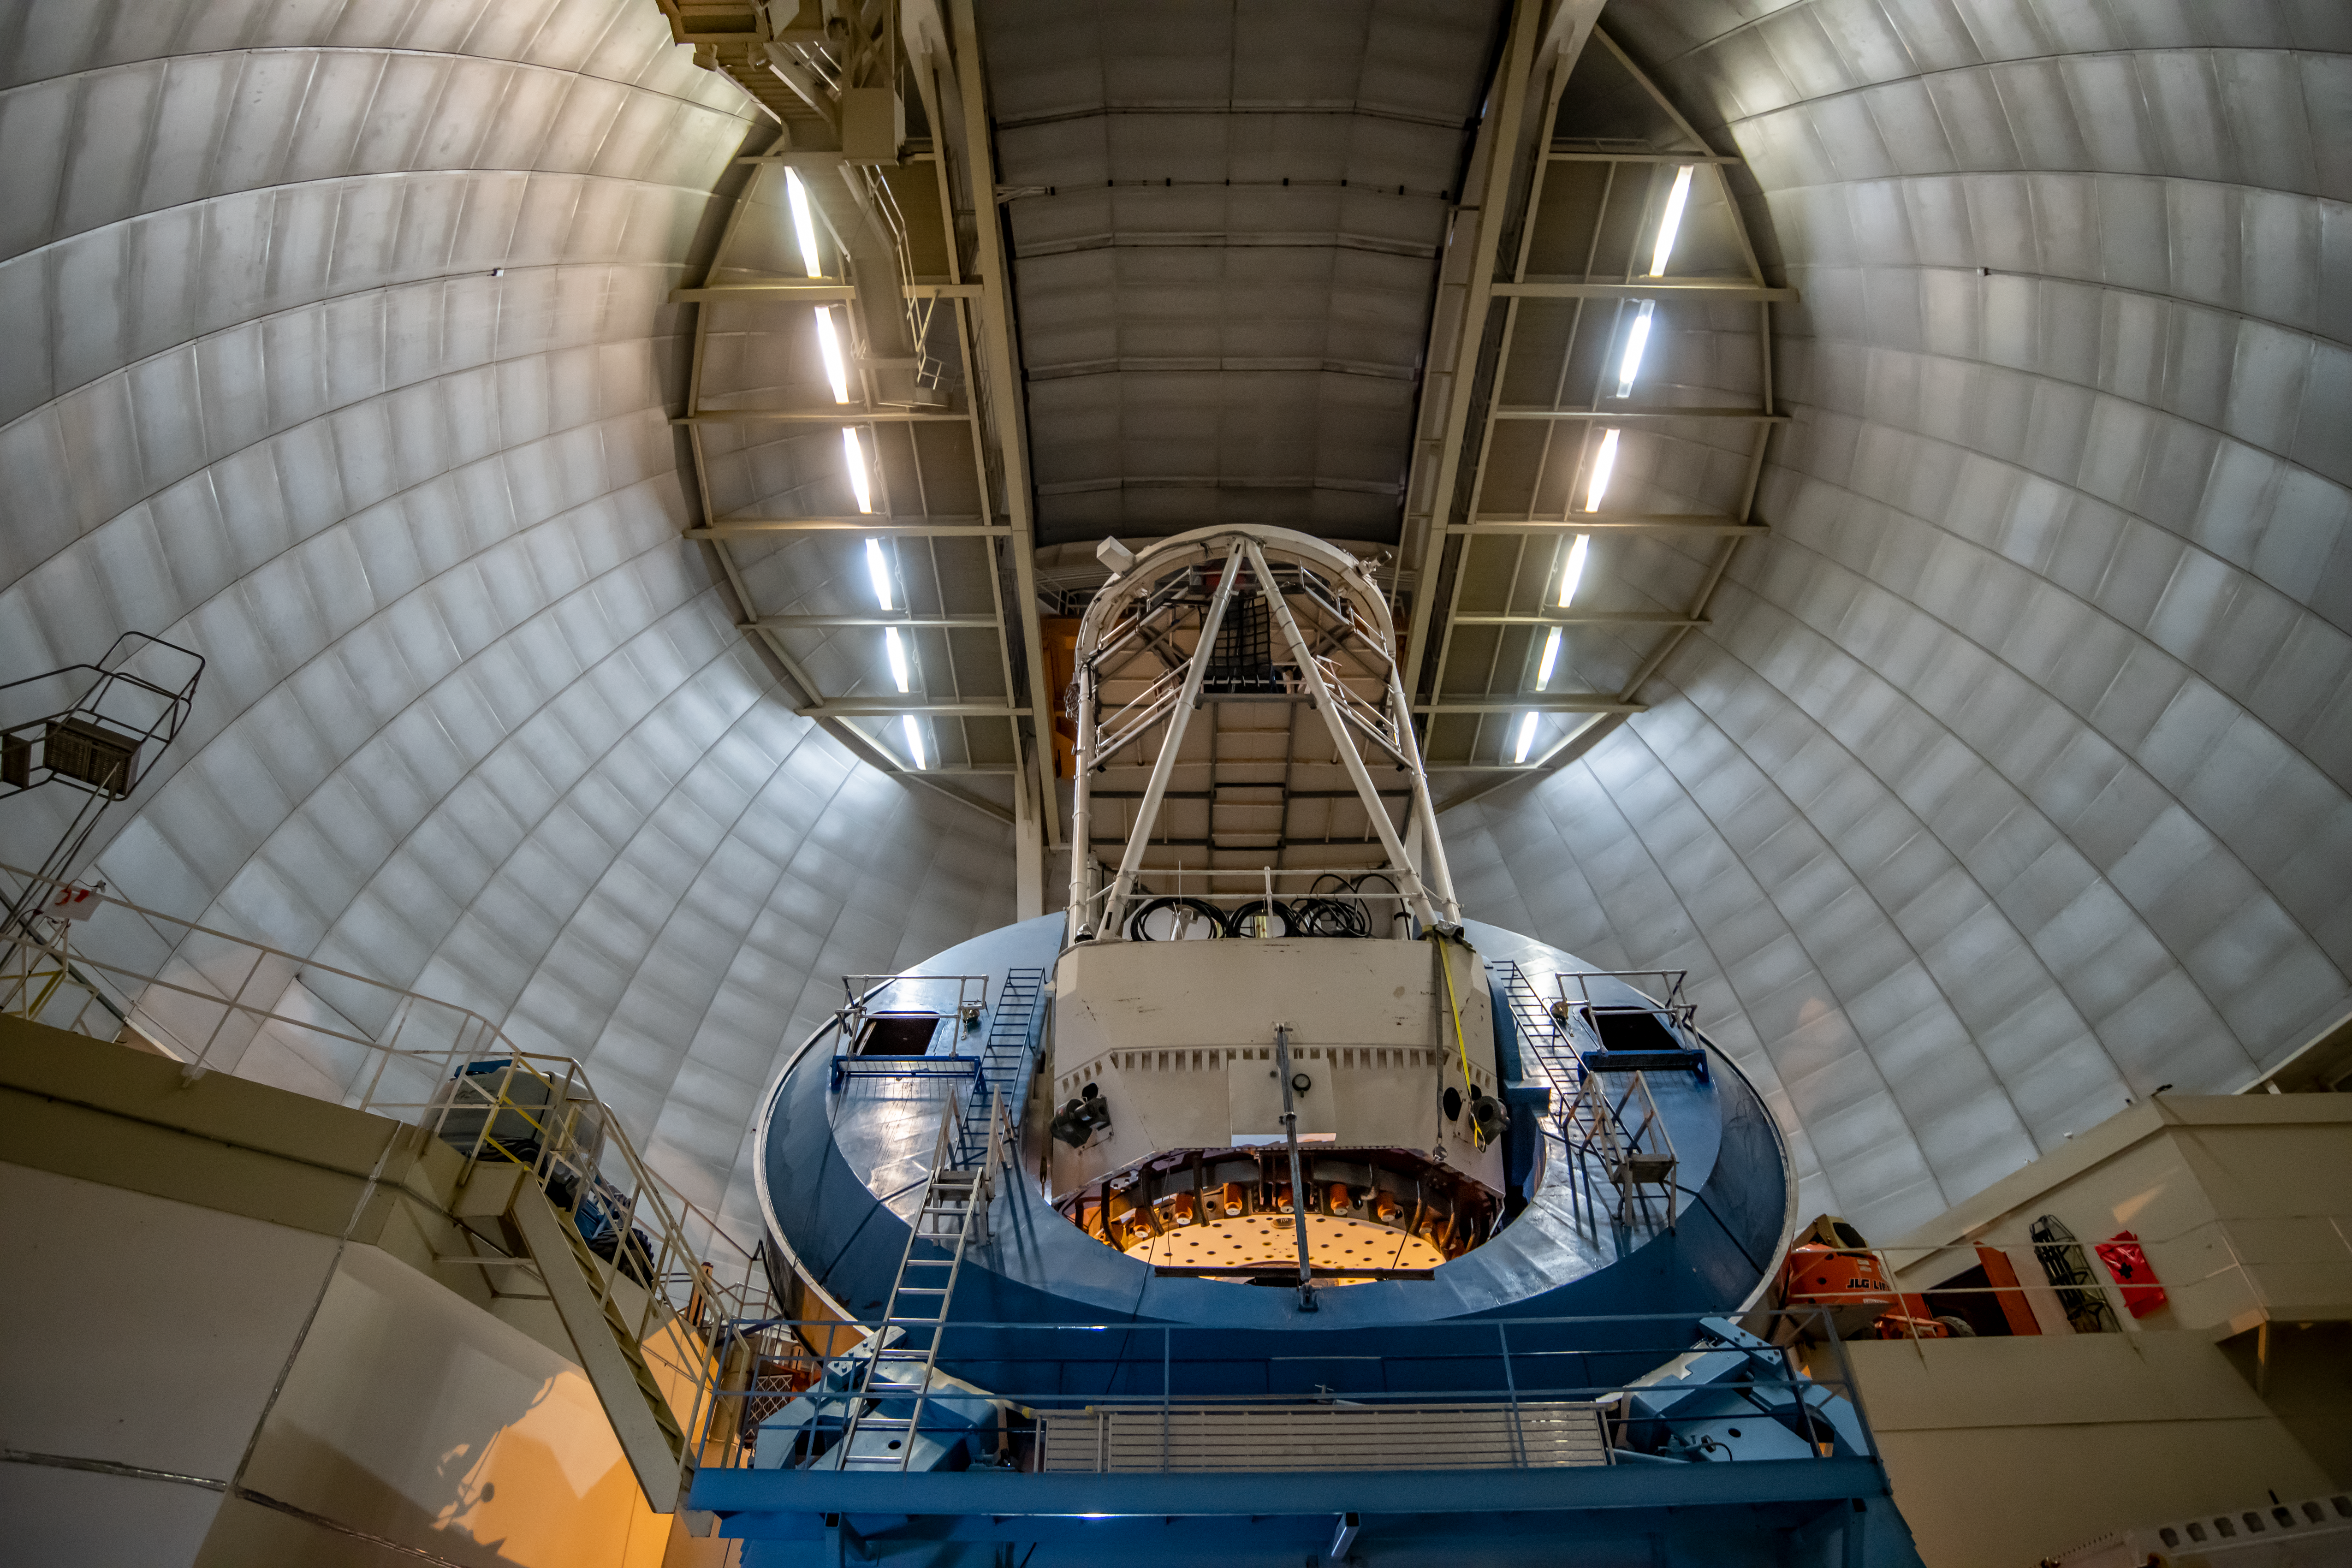

A view of the interior of the Mayall Telescope at Kitt Peak National Observatory

Kitt Peak National Observatory, a Program of NSF NOIRLab, on Tuesday, May 22, 2018 in Tucson, Arizona.

Credit: Marilyn Chung/Berkeley Lab